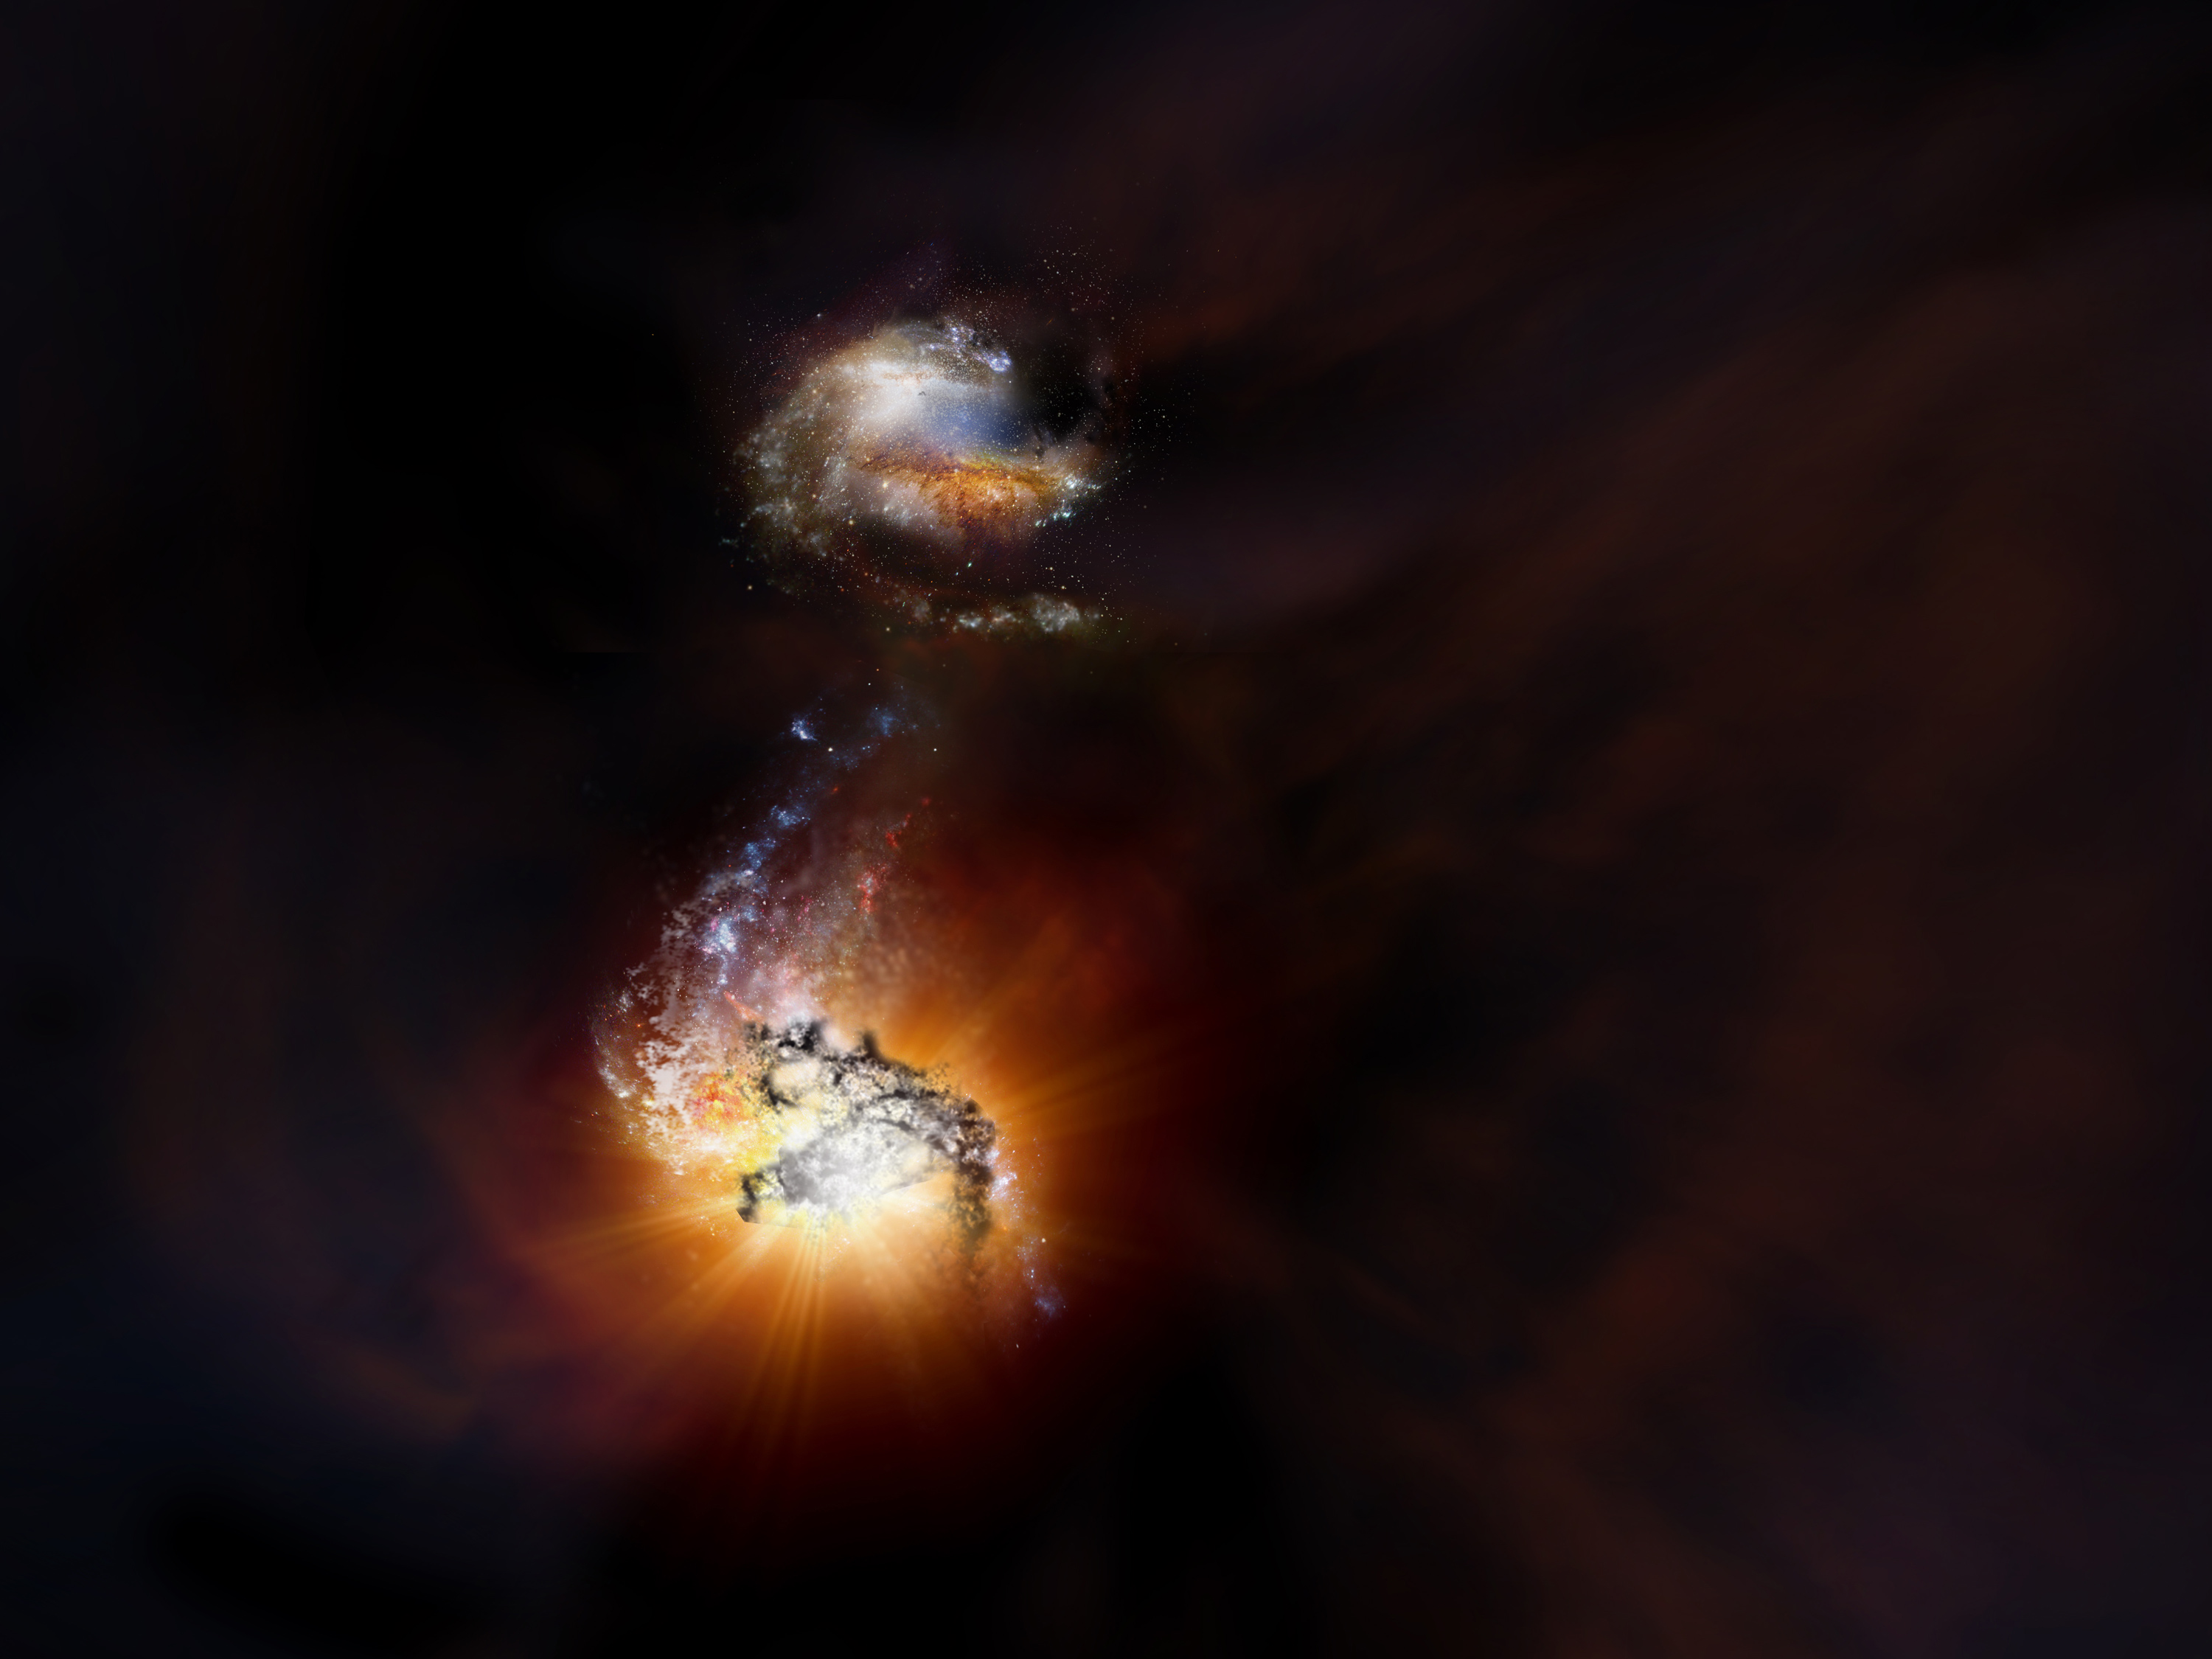

Two starbursting galaxies beginning to merge

Artist impression of two starbursting galaxies beginning to merge in the early universe.

Credit: NRAO/AUI/NSF